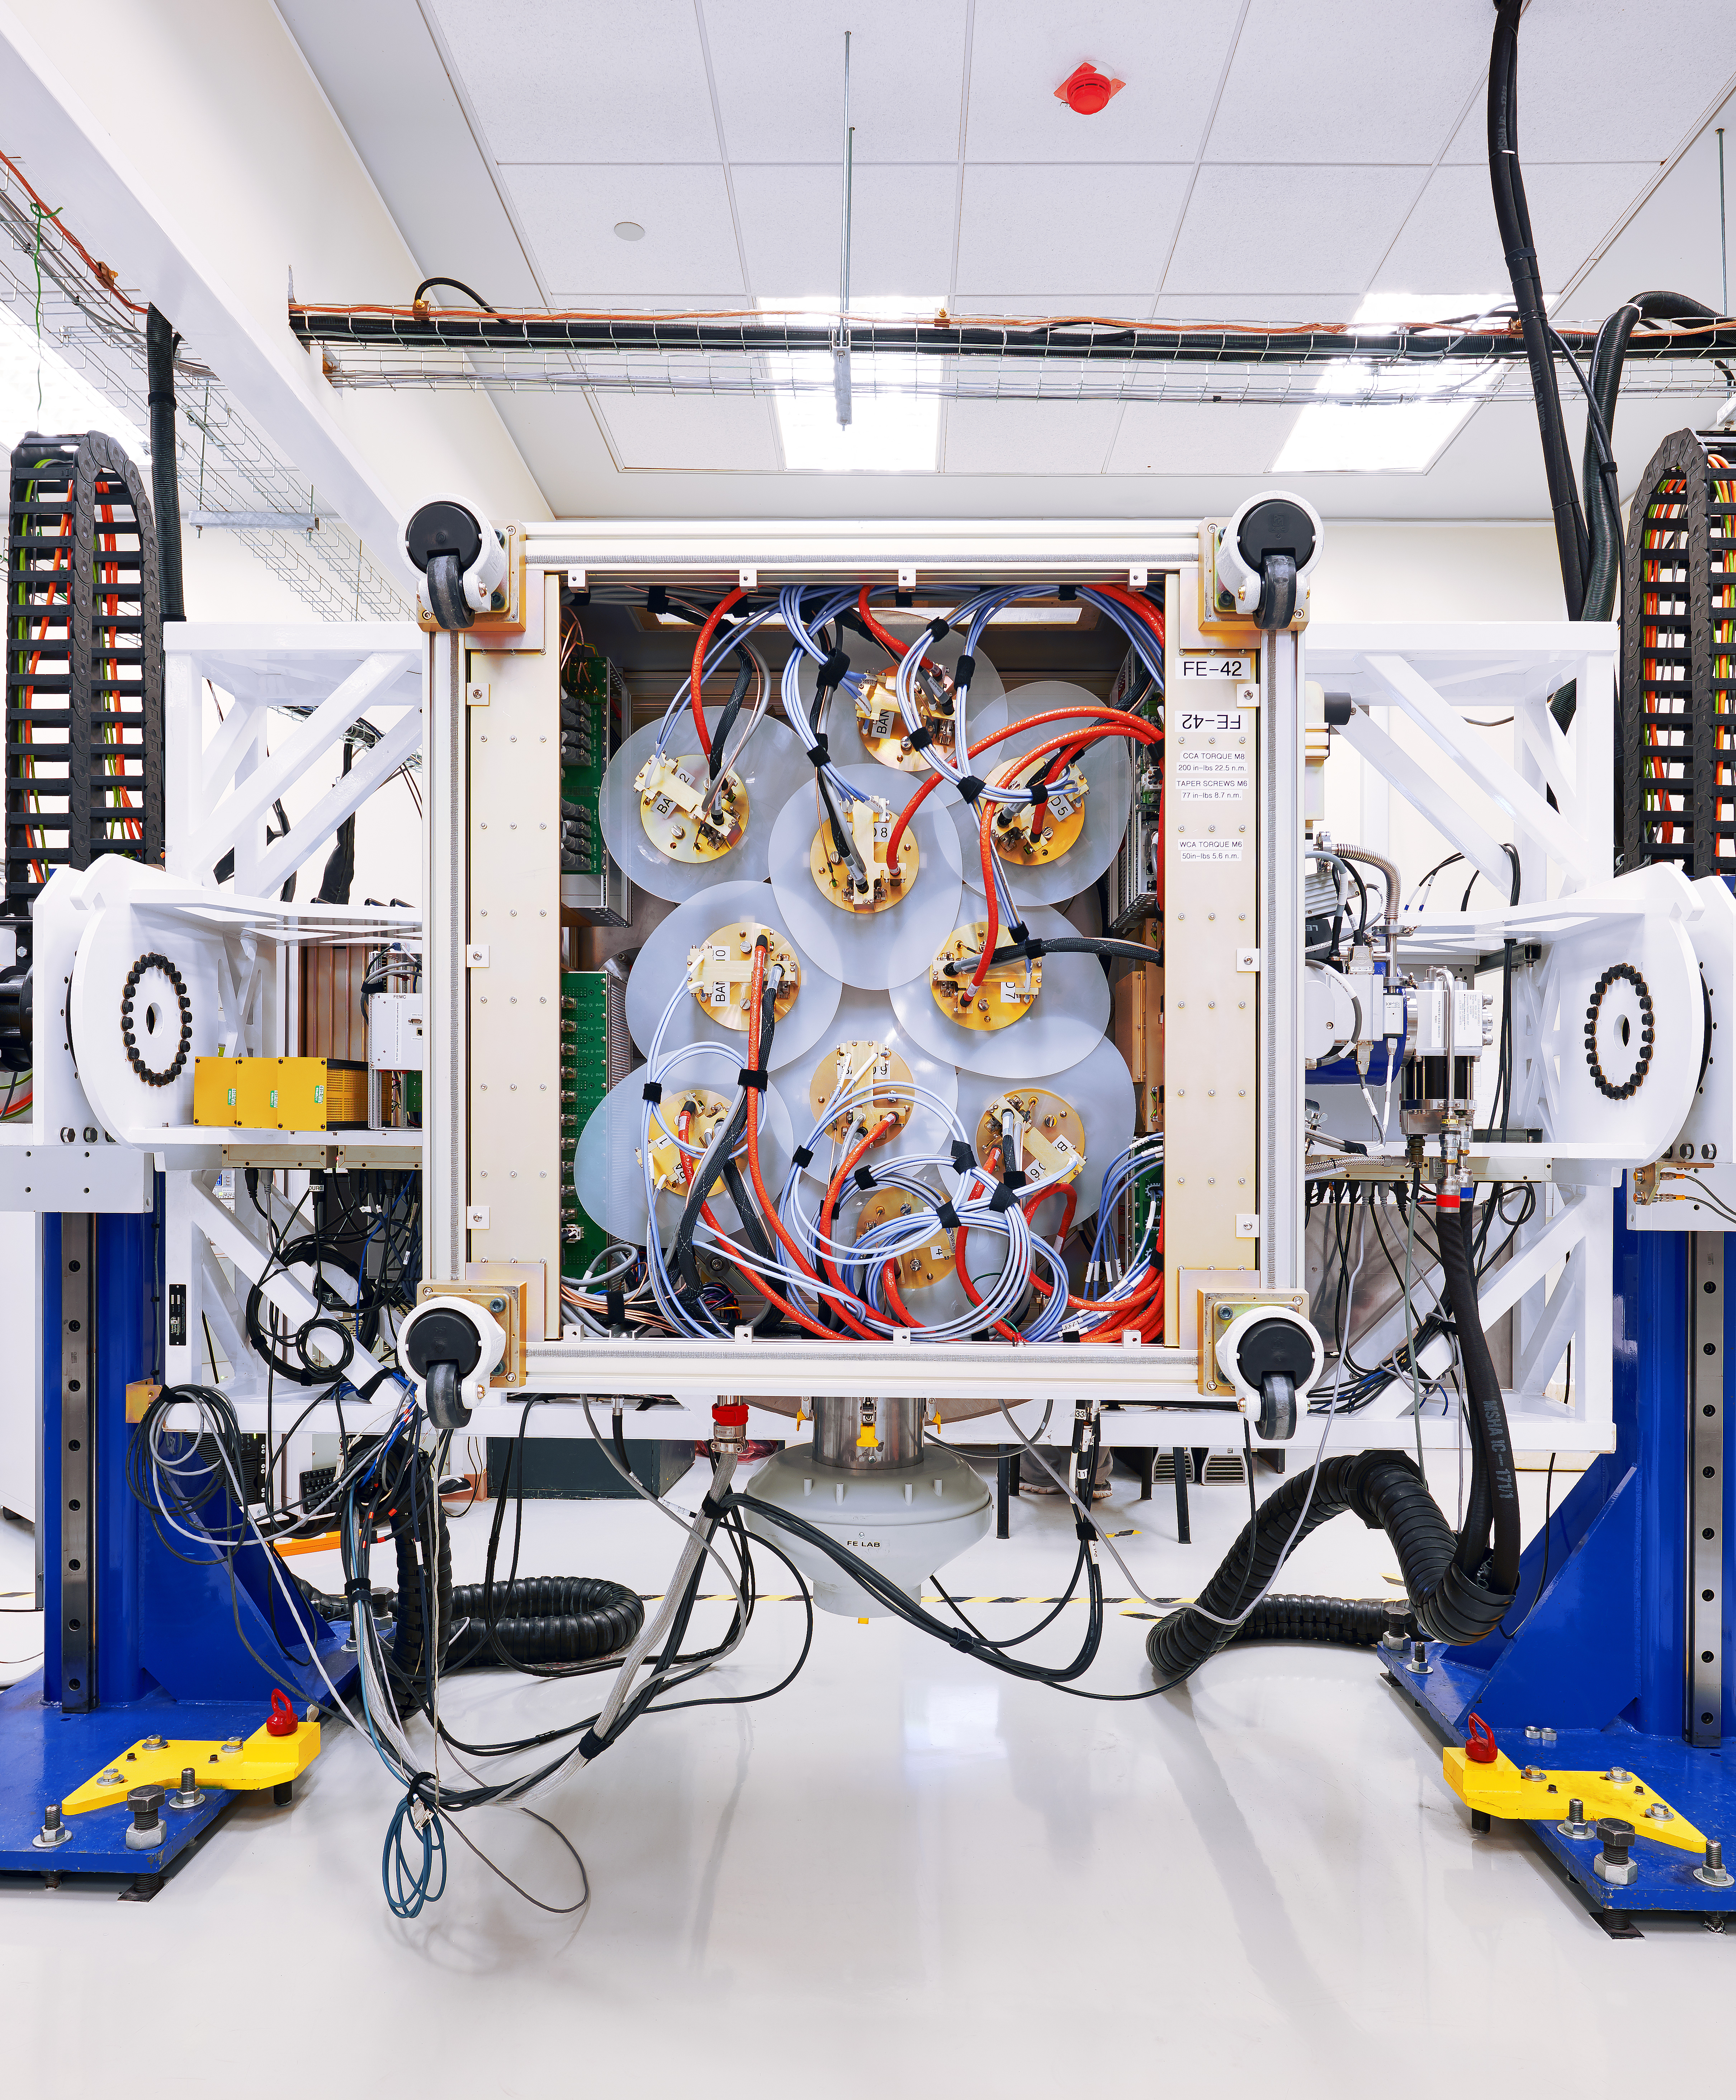

This is the interior of a

This is the interior of a "Front End". In it, at a temperature of -256 ° C, are located the 10 receivers -or bands- in charge of capturing the signals of millimeter / submillimeter range studied by ALMA.

Credit: Sergio Otárola - ALMA (ESO / NAOJ / NRAO)